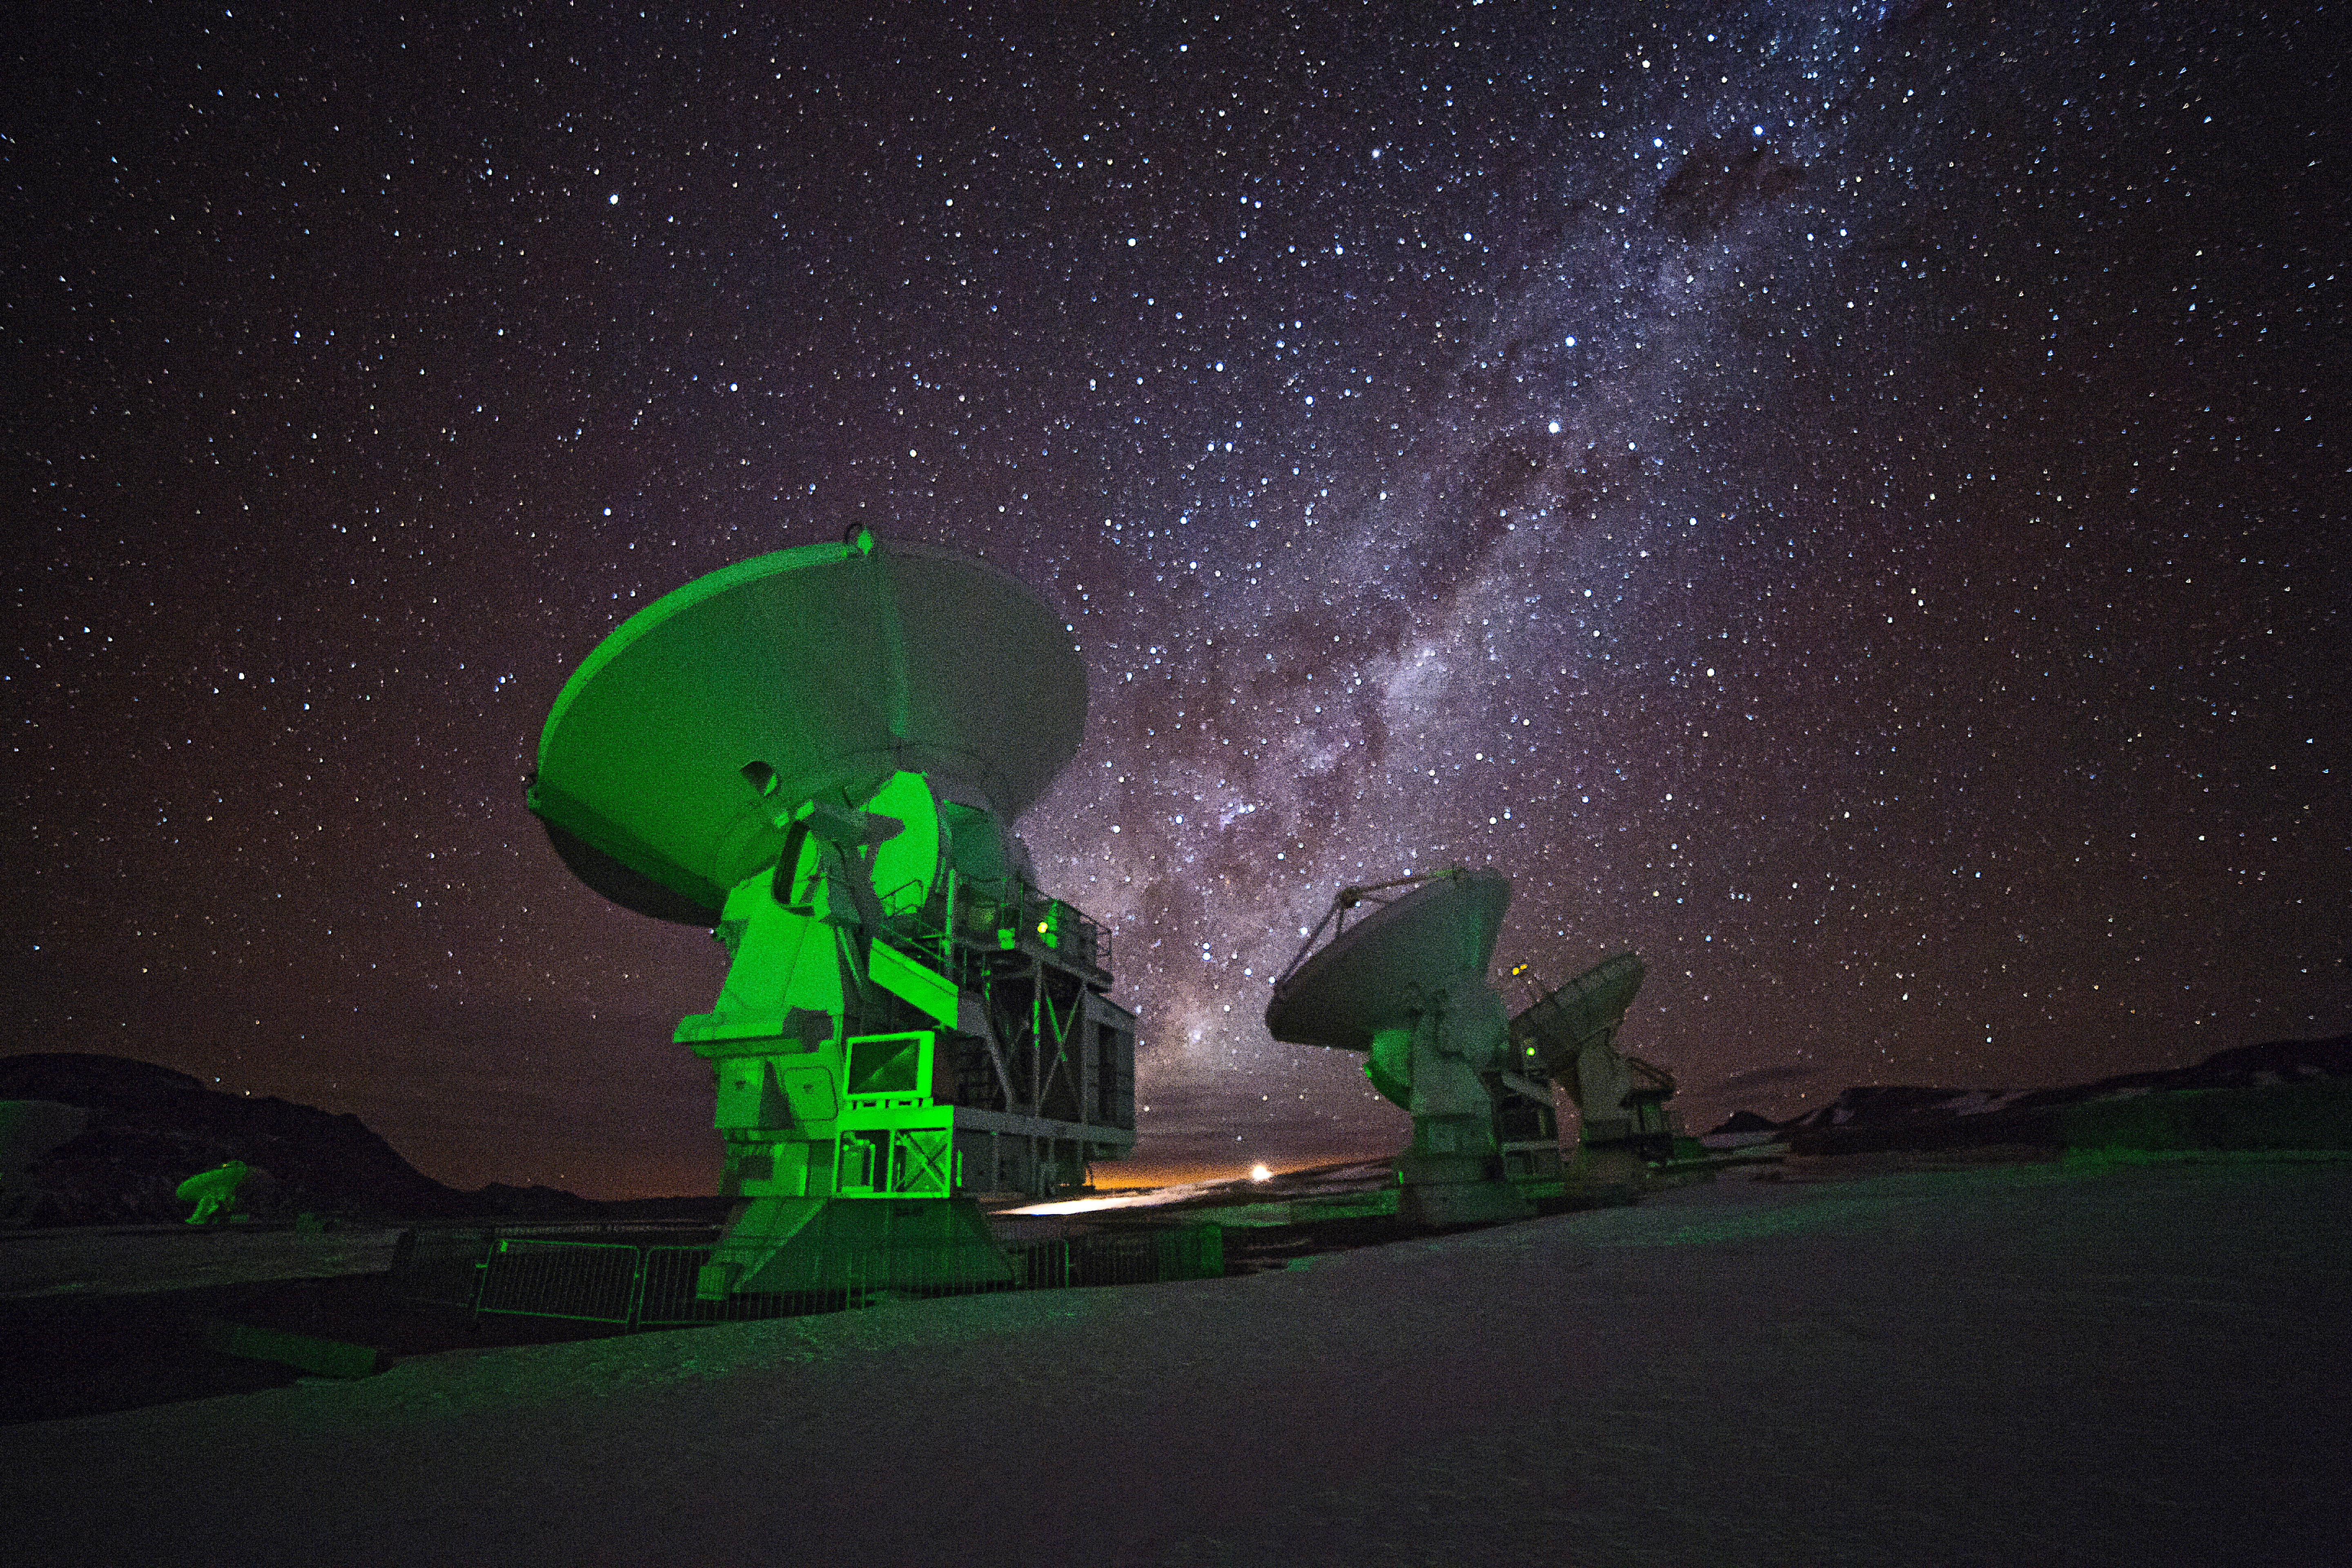

Unveiling the dark regions of the Universe with ALMA

This image shows a glowing green antenna, part of the Atacama Large Millimeter/submillimeter Array (ALMA). ALMA will be composed initially of 66 high precision antennas located on the Chajnantor plateau, 5000 metres altitude in northern Chile.

ALMA has started to deliver exciting science results and valuable clues about the formation and evolution of nearby planetary systems and has kept its promises by seeing through dark regions of the Universe made of gas and dust such as those seen in this image.

Credit: ESO/A. Duro